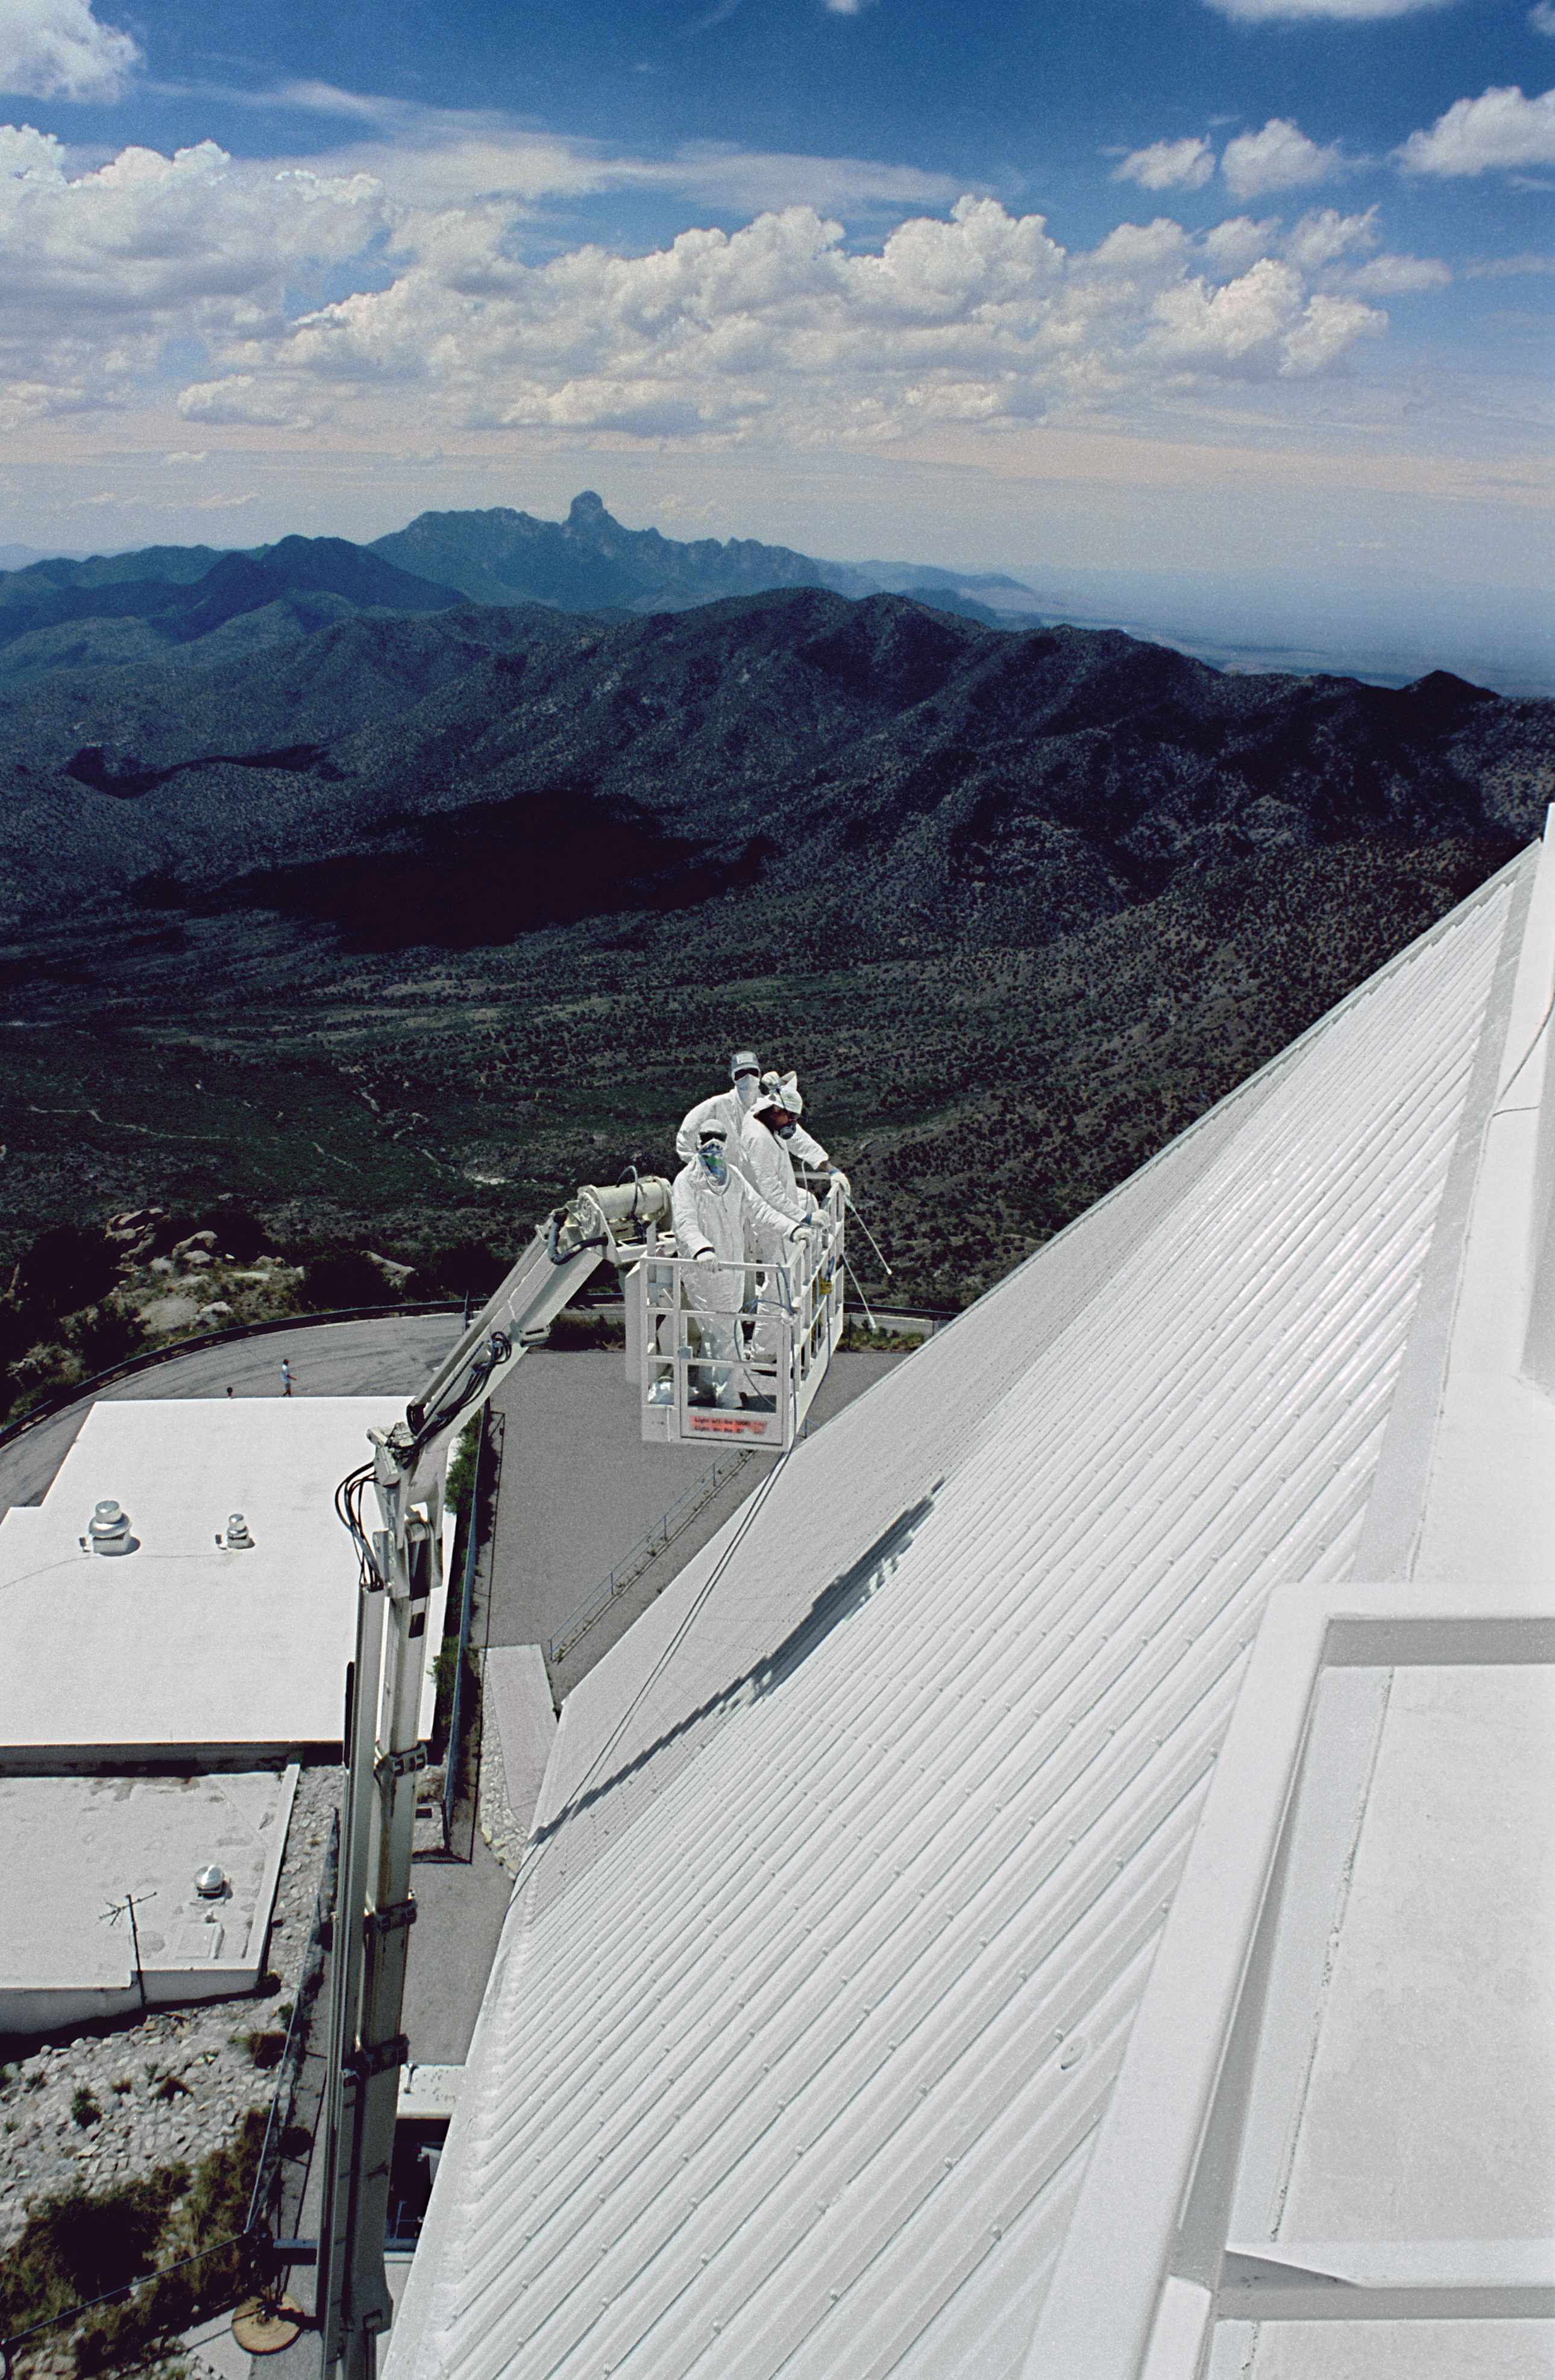

McMath-Pierce repainting

A picture of the contractors at work repainting the McMath-Pierce Solar Facility at the Kitt Peak National Observatory near Tucson, Arizona. This is a major undertaking, as the telescope is surrounded by copper pipes through which a coolant is continuously circulated in order to maintain a stable internal thermal environment. Old paint therefore cannot be removed by sandblasting, or any other forceful technique, and even the new paint must be applied carefully to avoid any risk of damage. 24th June 1991.

Credit: NOIRLab/NSF/AURA